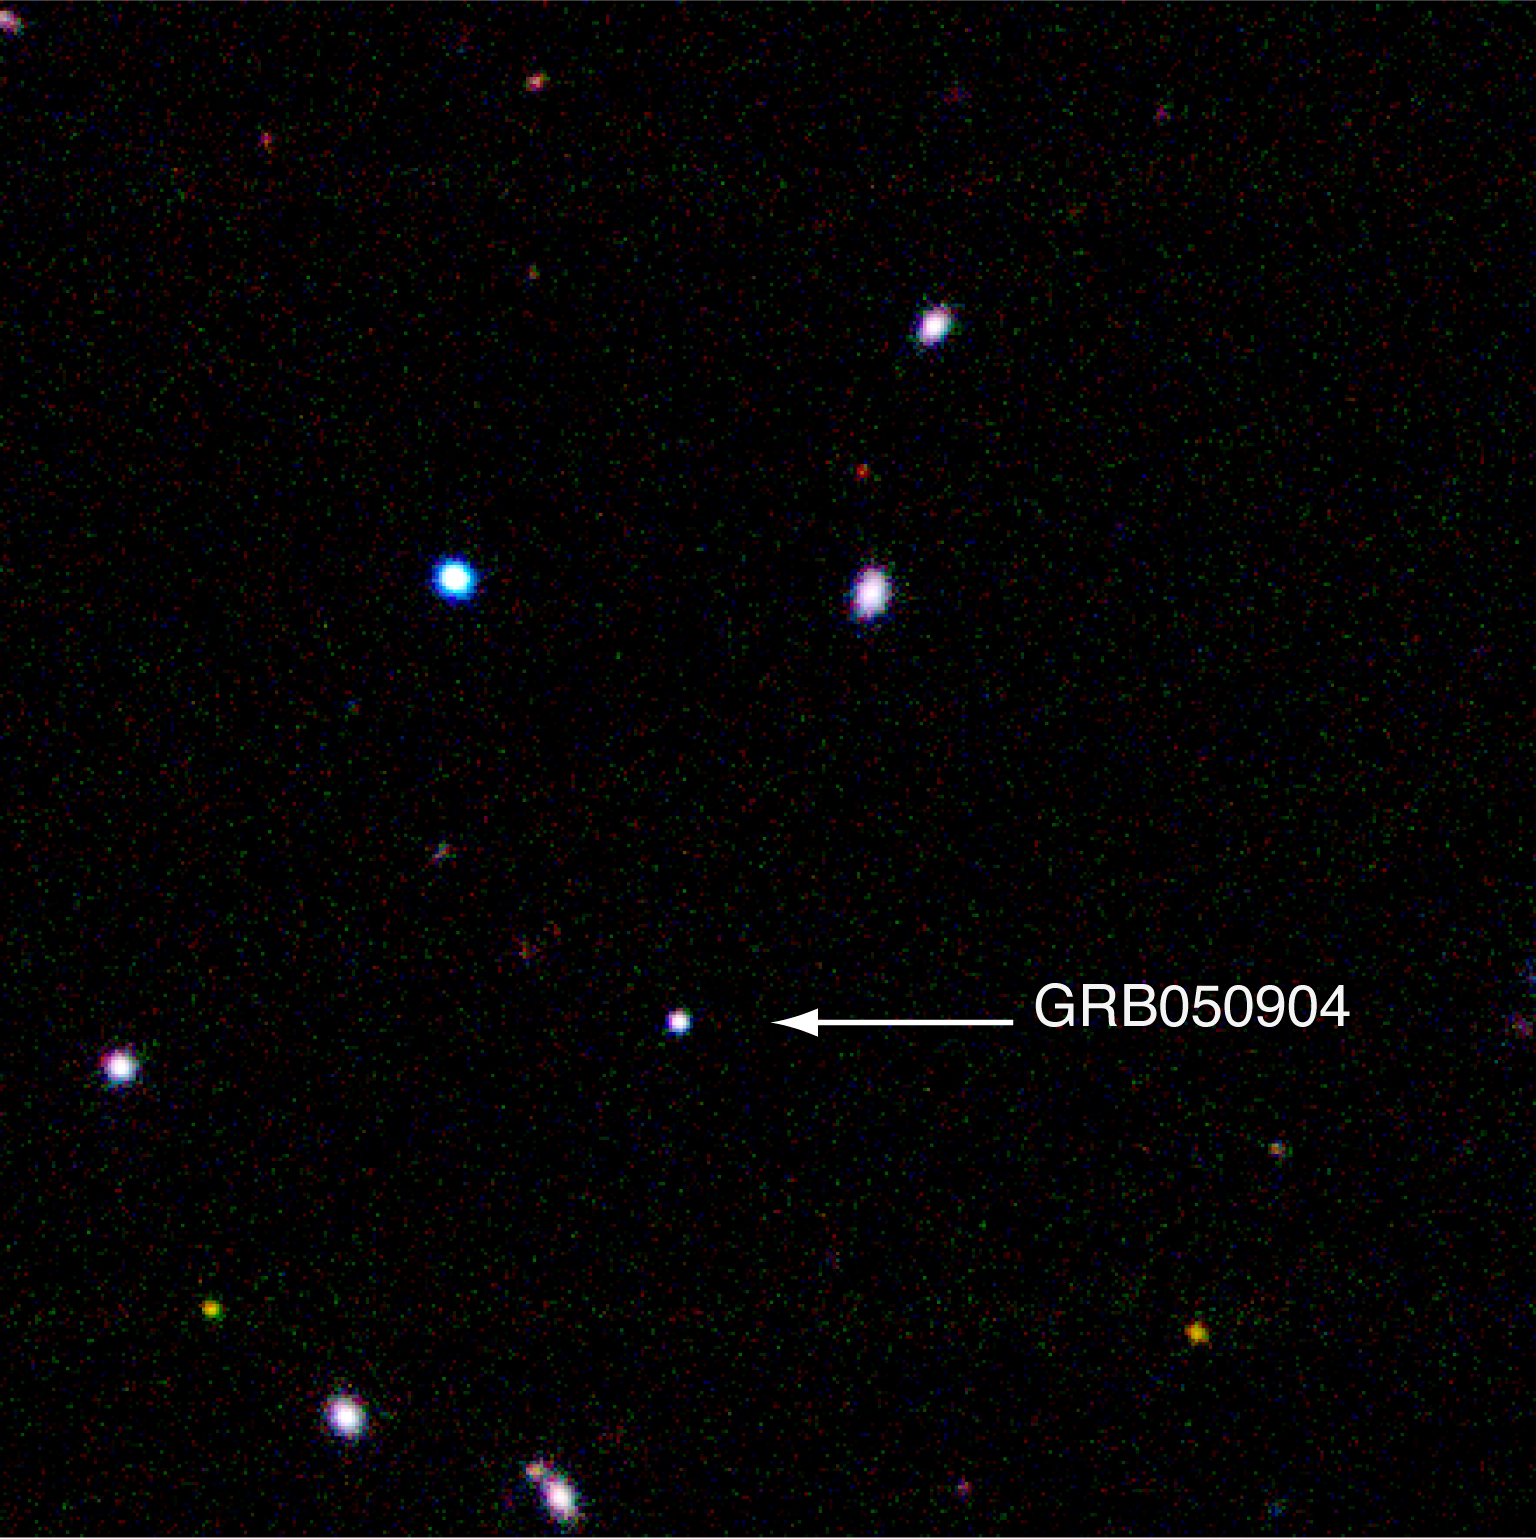

The distant gamma-ray Burst GRB 050904

Position of the distant Gamma-Ray Burst GRB 050904. The image is a colour-composite based on images obtained with ISAAC on the VLT in three different bands in the near-infrared (J, H and K).

Credit: ESO